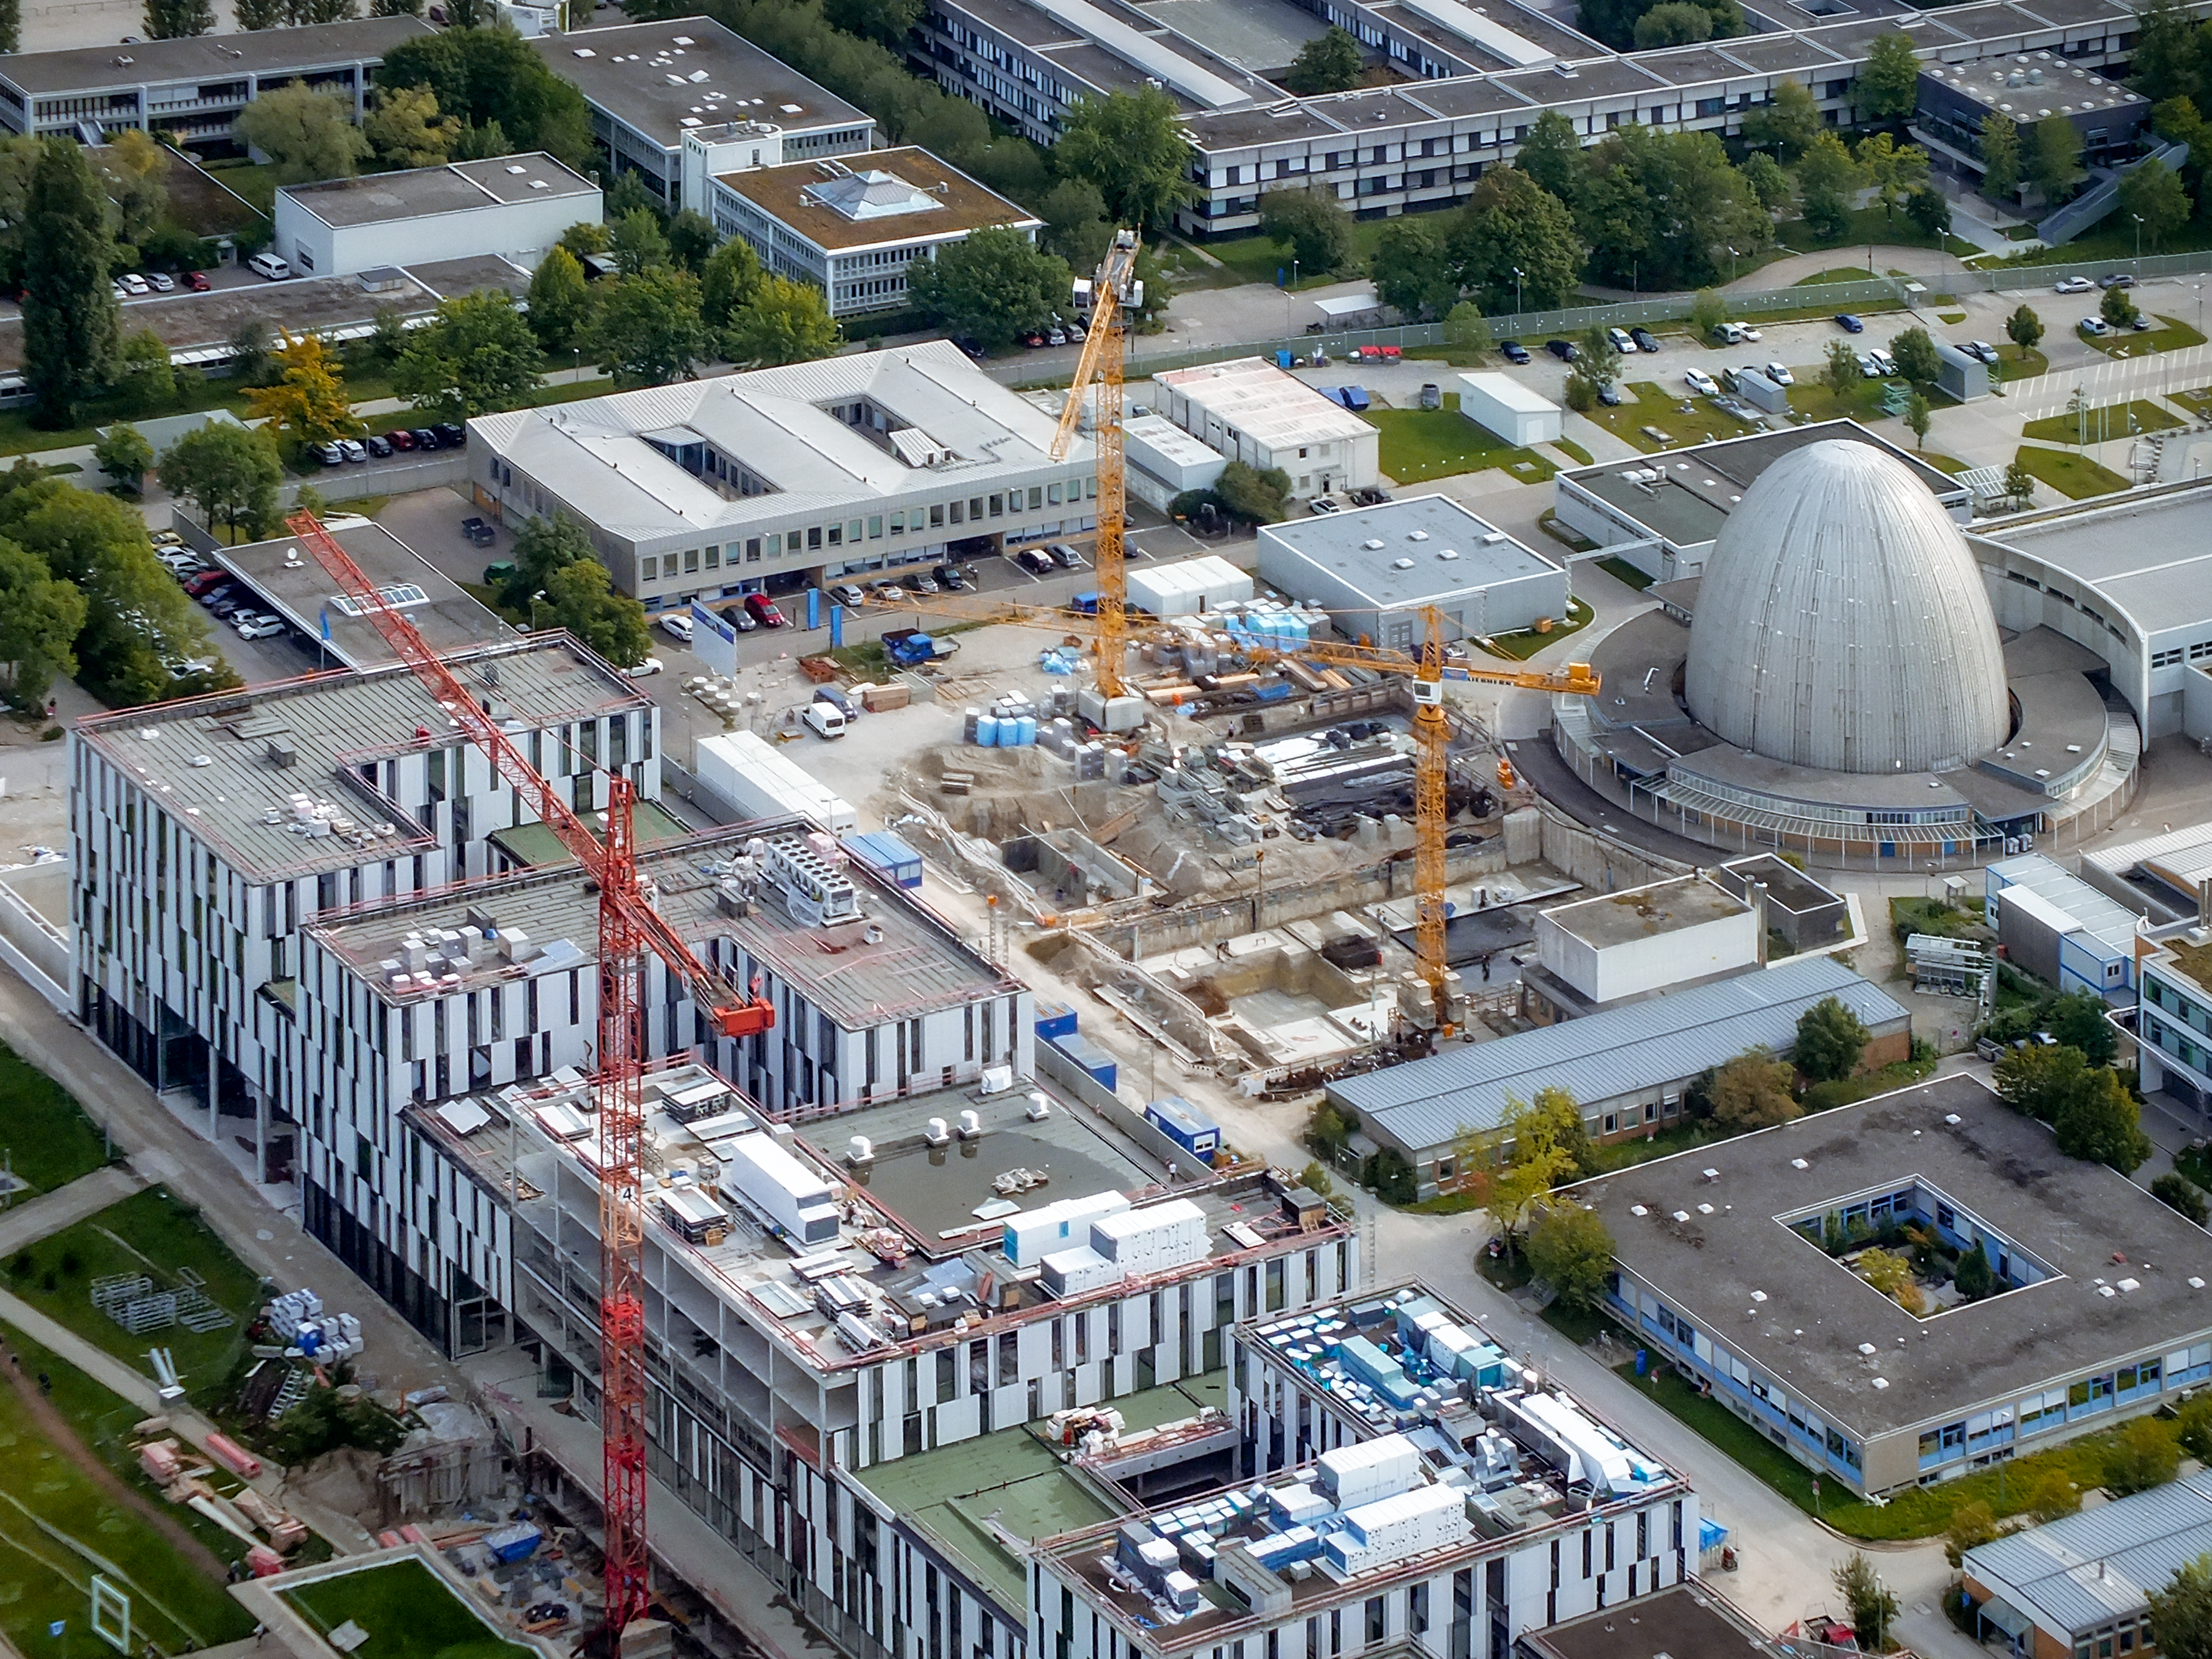

Aerial view of TUM Forschungszentrum

Aerial view of the Galileo Centre on the Technische Universität München Forschungszentrum, currently under construction in Garching bei München, Germany. The Forschungszentrum is also home to the Headquarters of the European Southern Observatory.

Credit: Ernst A. Graf/ESO